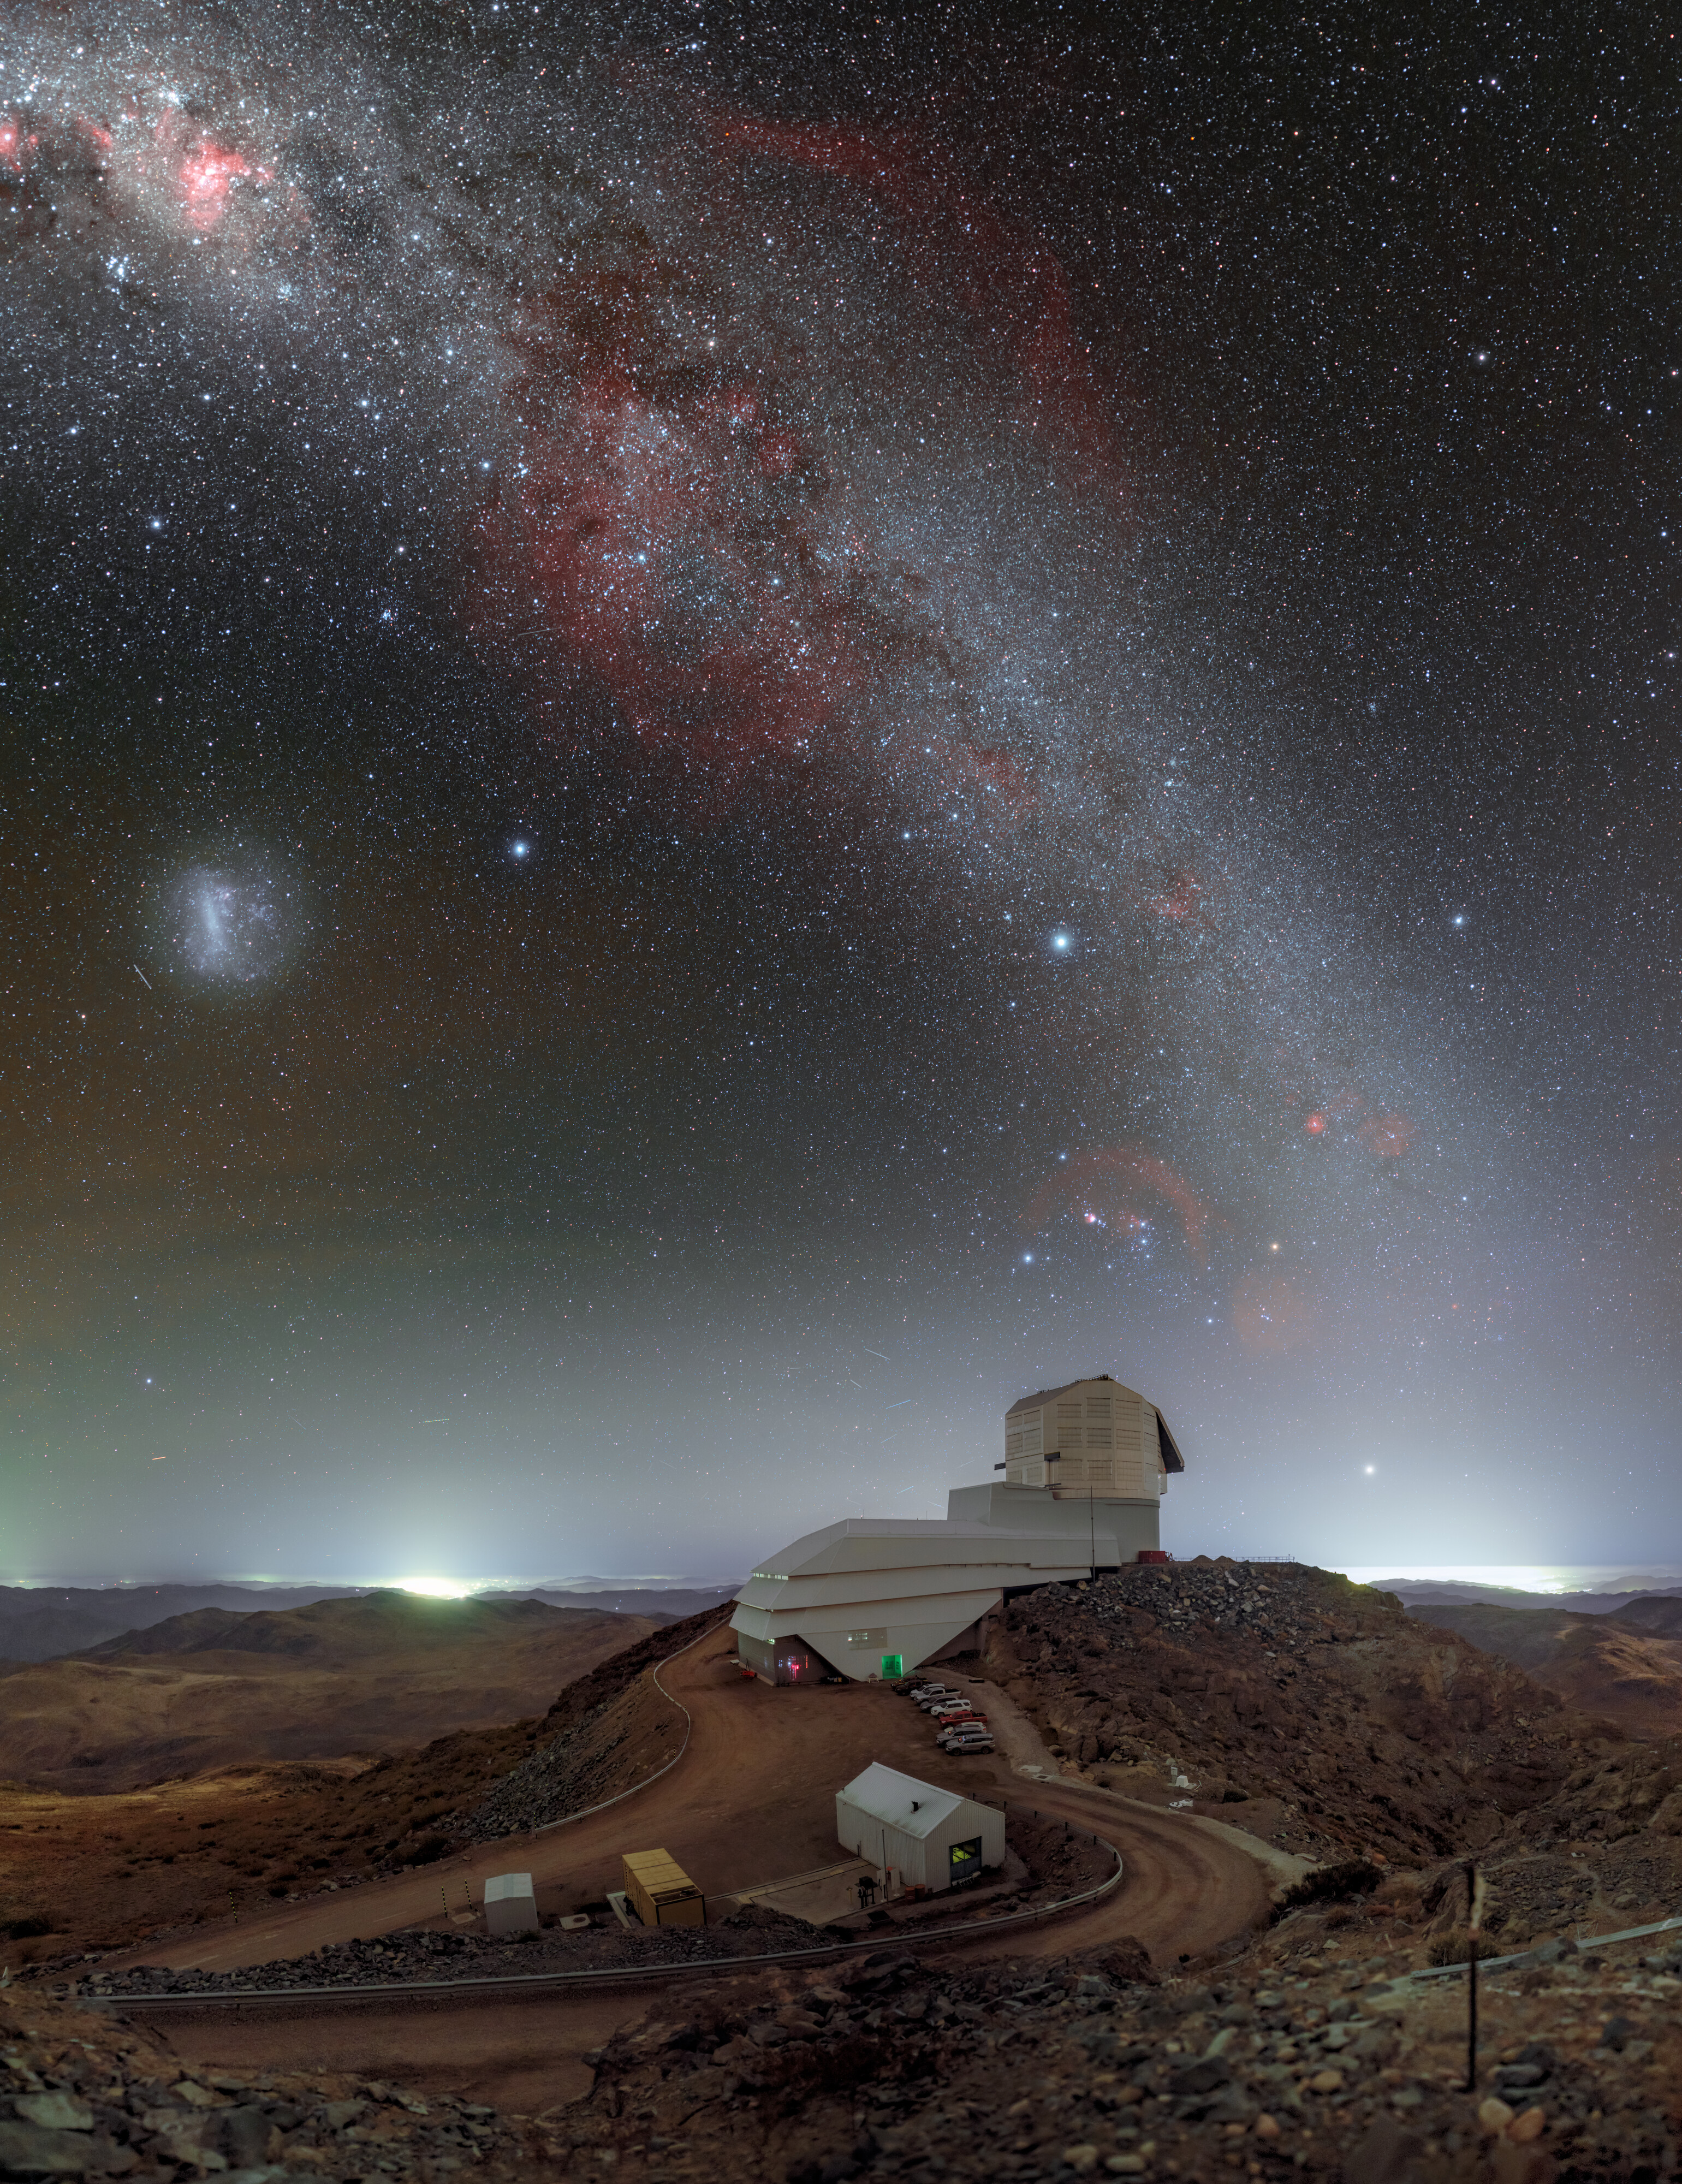

Rubin’s Giant Eye on the Southern Sky

High on the summit of Cerro Pachón in the Chilean Andes, NSF–DOE Vera C. Rubin Observatory stands as a watchtower, tirelessly scanning the cosmos with a gaze wide enough to capture the entire sky of the southern hemisphere in a three-night sweep. Rubin Observatory is jointly funded by the U.S. National Science Foundation (NSF) and the U.S. Department of Energy’s Office of Science (DOE/SC). Rubin is a joint Program of NSF NOIRLab and DOE’s SLAC National Accelerator Laboratory, who cooperatively operate Rubin.

Rubin will detect up to 10 million changes in the sky every night during its decade-long survey. Supernovae are some of the most dynamic of these changes. They are often found by chance, though scientists have been looking for new ways to anticipate them. Previously, humans simply had to be supernova spotters, the most famous of whom visually observed 42 supernovae in his lifetime. Spotting supernovae has become even easier in the last three decades through automation. Today, Rubin optimizes this automation with its 3200-megapixel LSST Camera and data processing software trained to catch even the faintest cosmic flicker. In the next decade, Rubin is expected to capture about ten million supernovae. What once took a lifetime of quiet observation can now be done every night, thousands of times over. From memory to machine, the mission remains the same: never miss a light in the dark.

Rubin Observatory is seen here beneath the southern sky. The Milky Way arcs overhead, and the Large Magellanic Cloud (LMC) can be seen on the left. Petr Horálek, the photographer, is a NOIRLab Audiovisual Ambassador.

Credit: NSF–DOE Vera C. Rubin Observatory/NOIRLab/SLAC/AURA/P. Horálek (Institute of Physics in Opava)